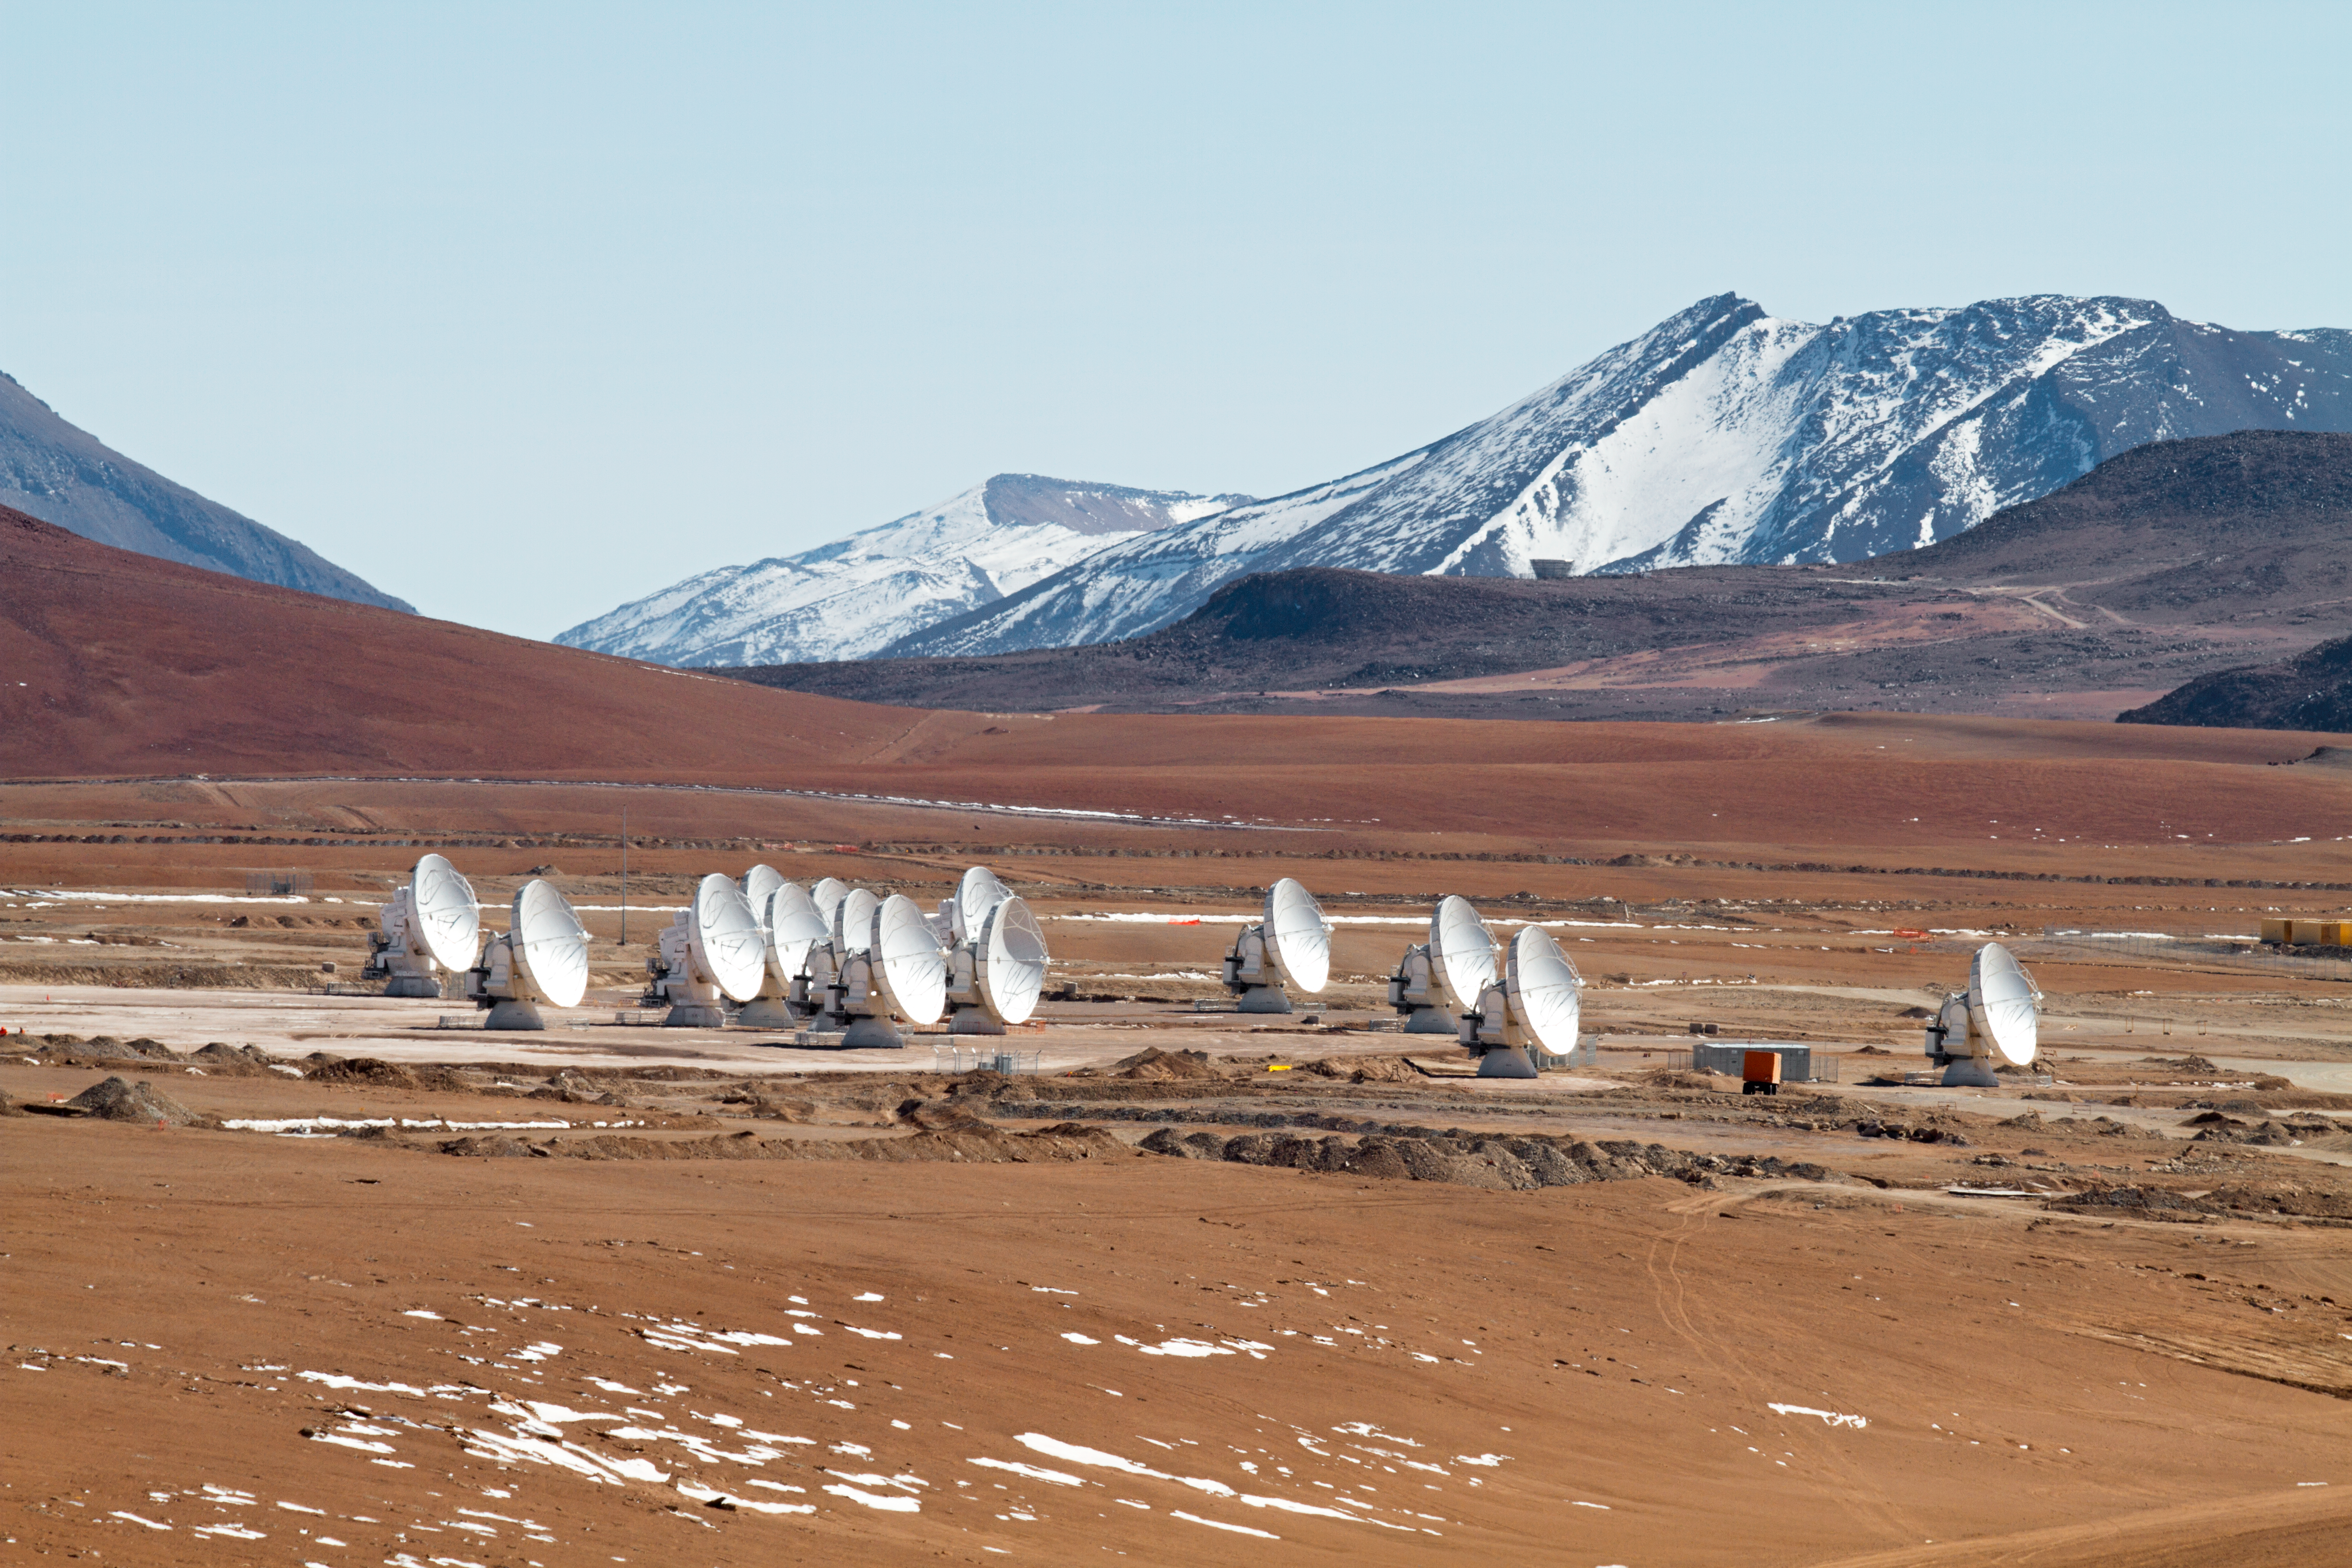

14 antennas at the ALMA AOS

Fourteen 12-metre ALMA antennas are positioned near the centre of the array at 5000 metres altitude on the Chajnantor plateau. The picture was taken looking north-northeast, in May 2011.

Credit: ALMA (ESO/NAOJ/NRAO), J. Guarda (ALMA)